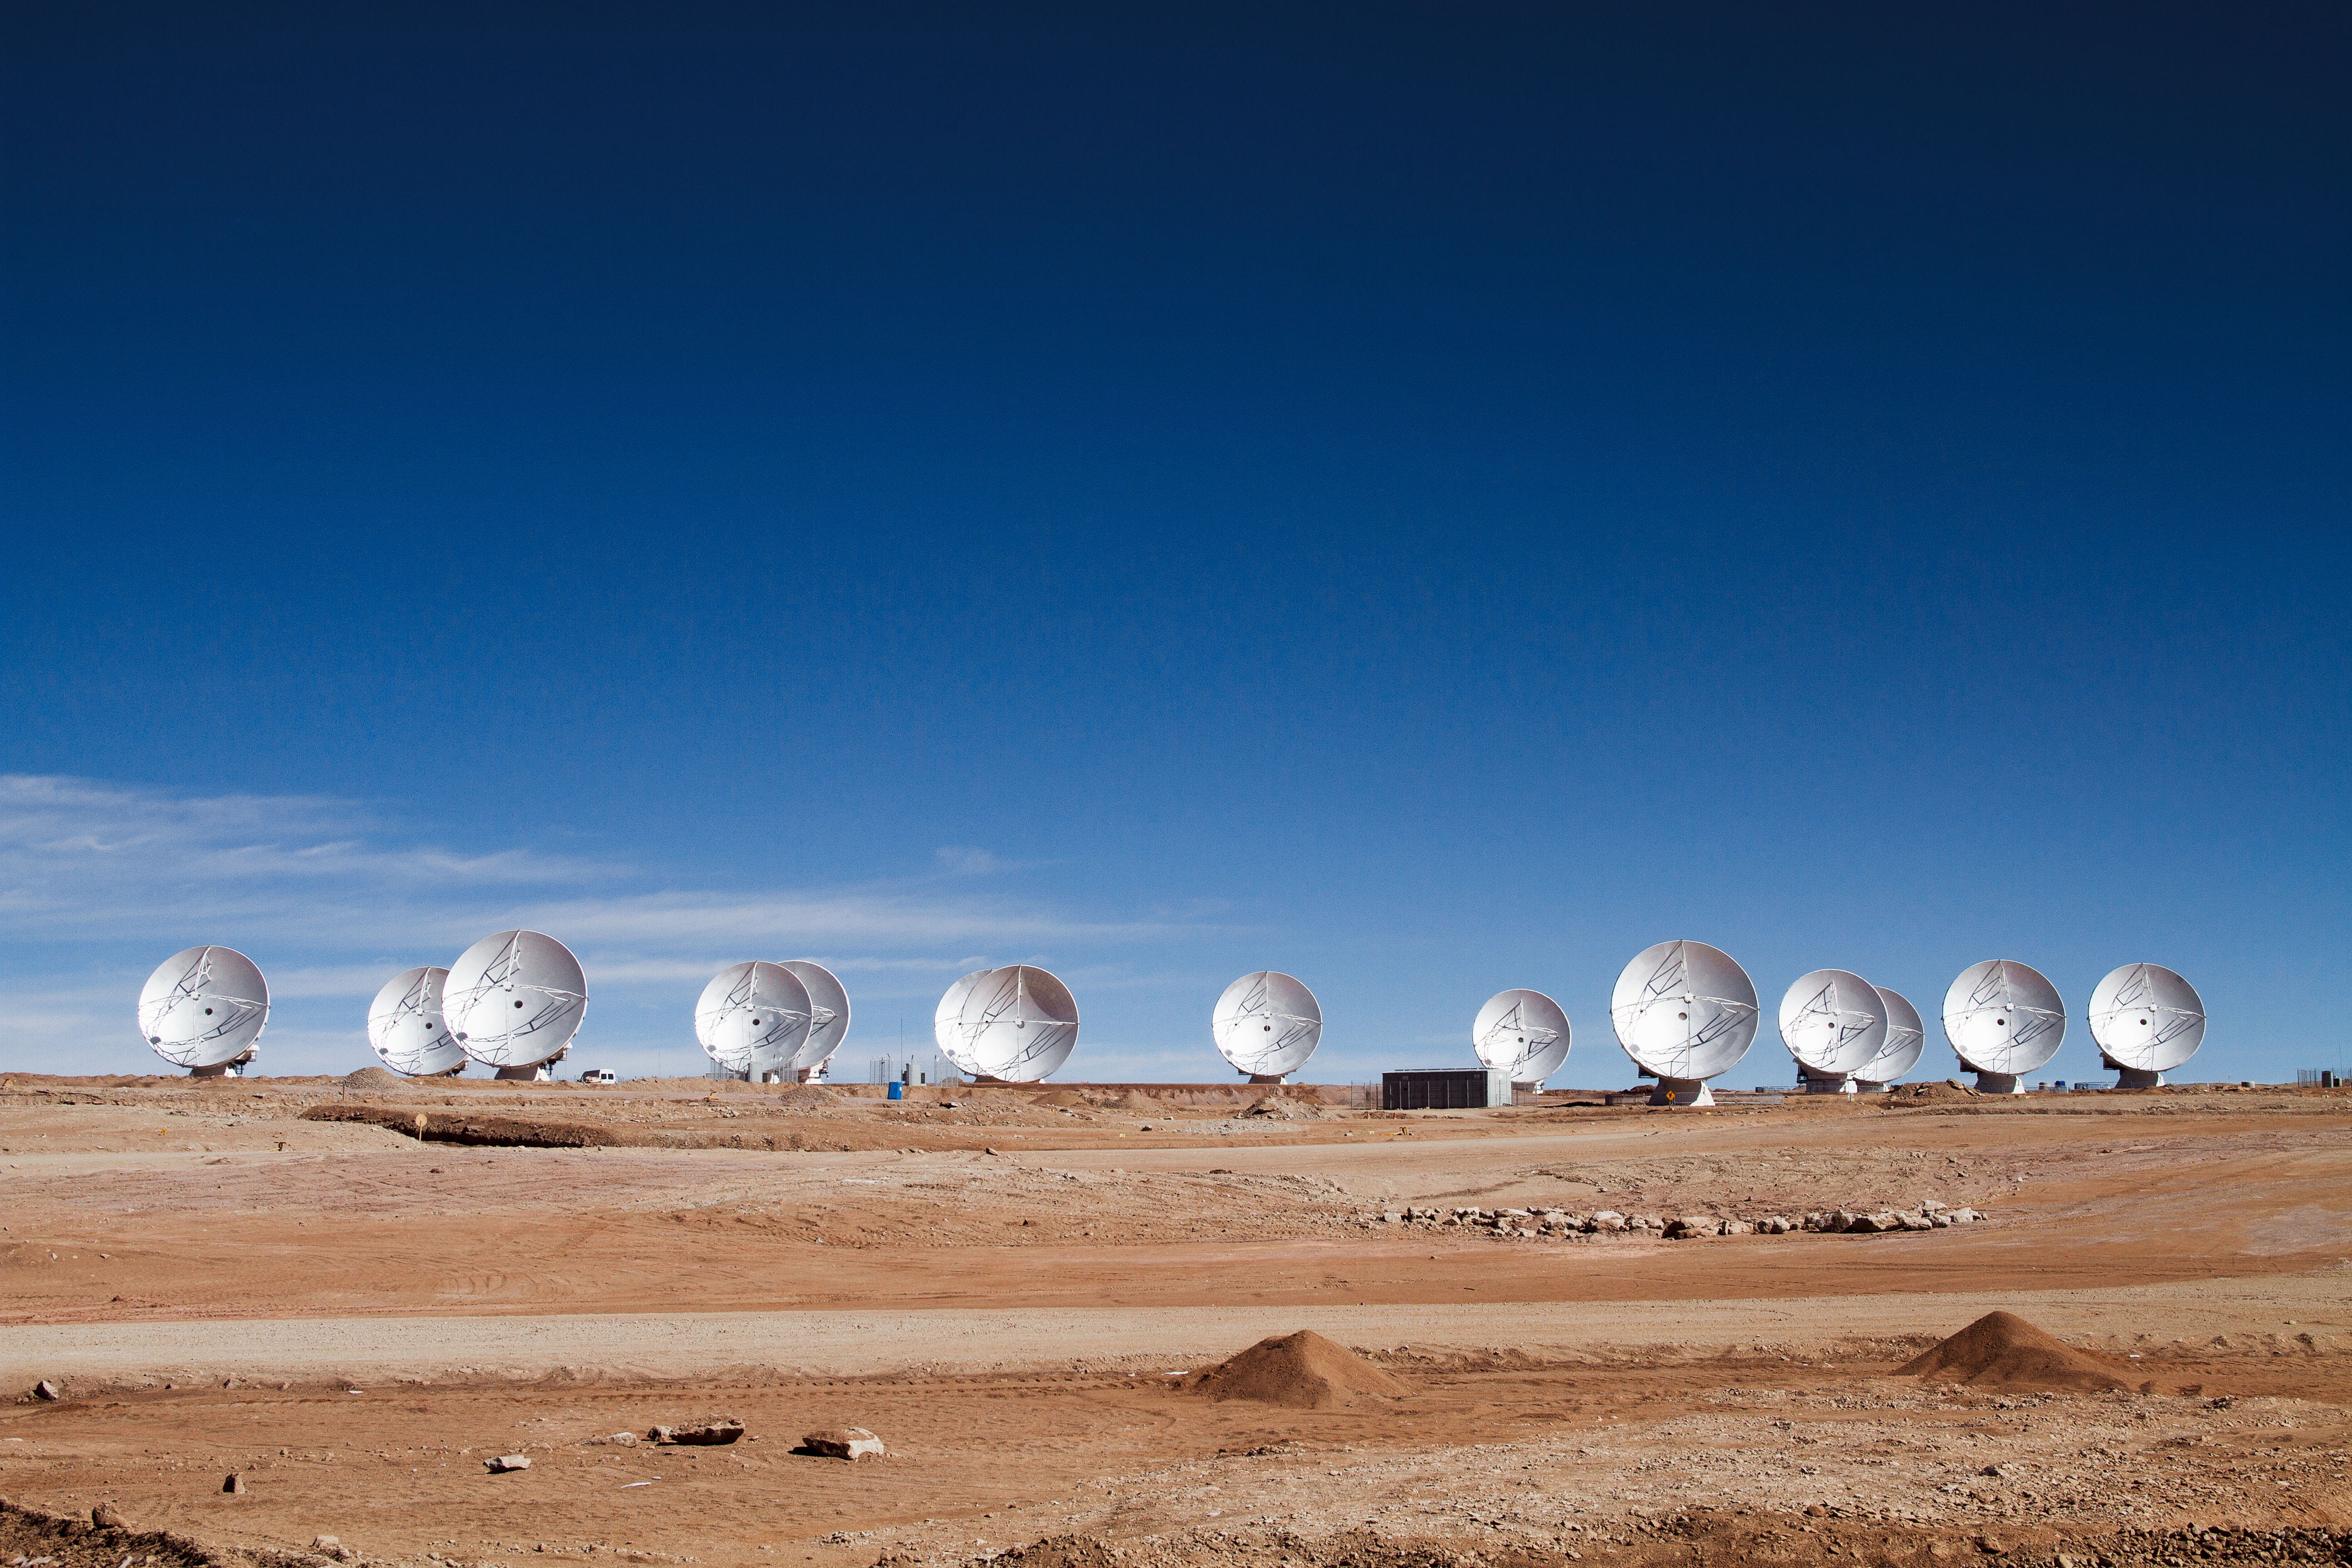

14 antennas at the ALMA AOS

Fourteen 12-metre antennas are in position at the ALMA Array Operations Site (AOS), in this photo taken in May 2011. The AOS is located at 5000 metres altitude on the Chajnantor plateau. ALMA will start Early Science Operations with sixteen antennas around the end of September 2011, while construction will be completed around 2013. The ALMA main array will have fifty 12-metre antennas, while the Atacama Compact Array (ACA) will have four 12-metre antennas and twelve 7-metre antennas.

Credit: ALMA (ESO/NAOJ/NRAO), J. Guarda (ALMA)